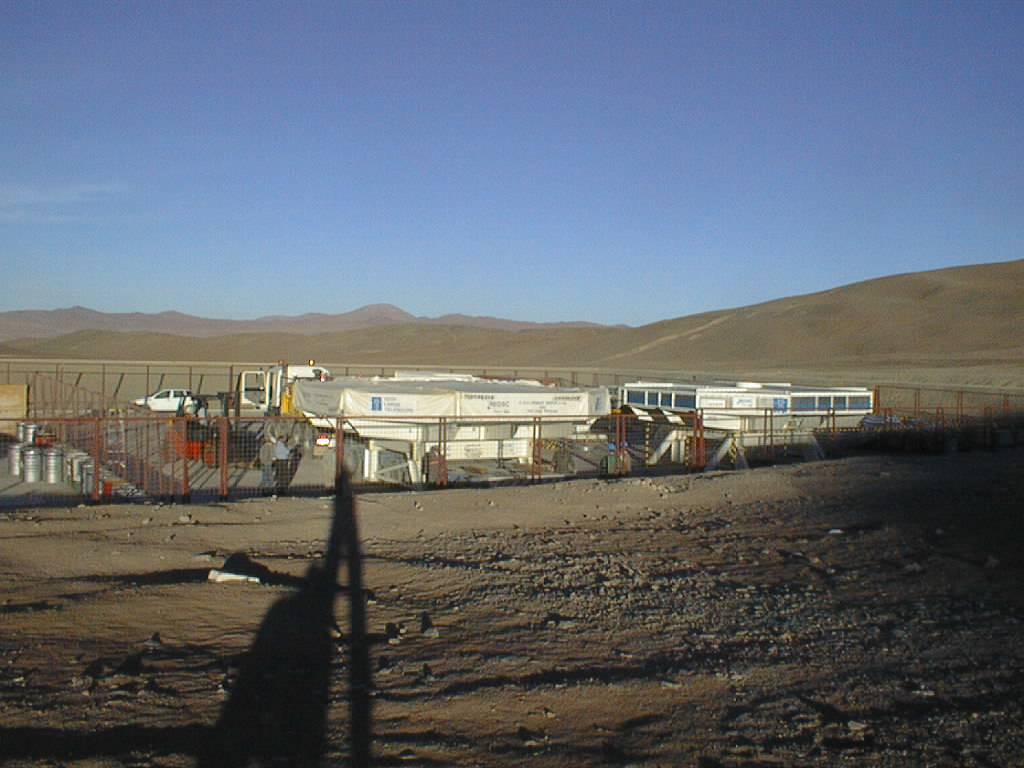

VLT mirrors 1 and 2 in storage

An evening view with the two boxes with VLT primary mirrors no. 2 and 3.

Credit: ESO